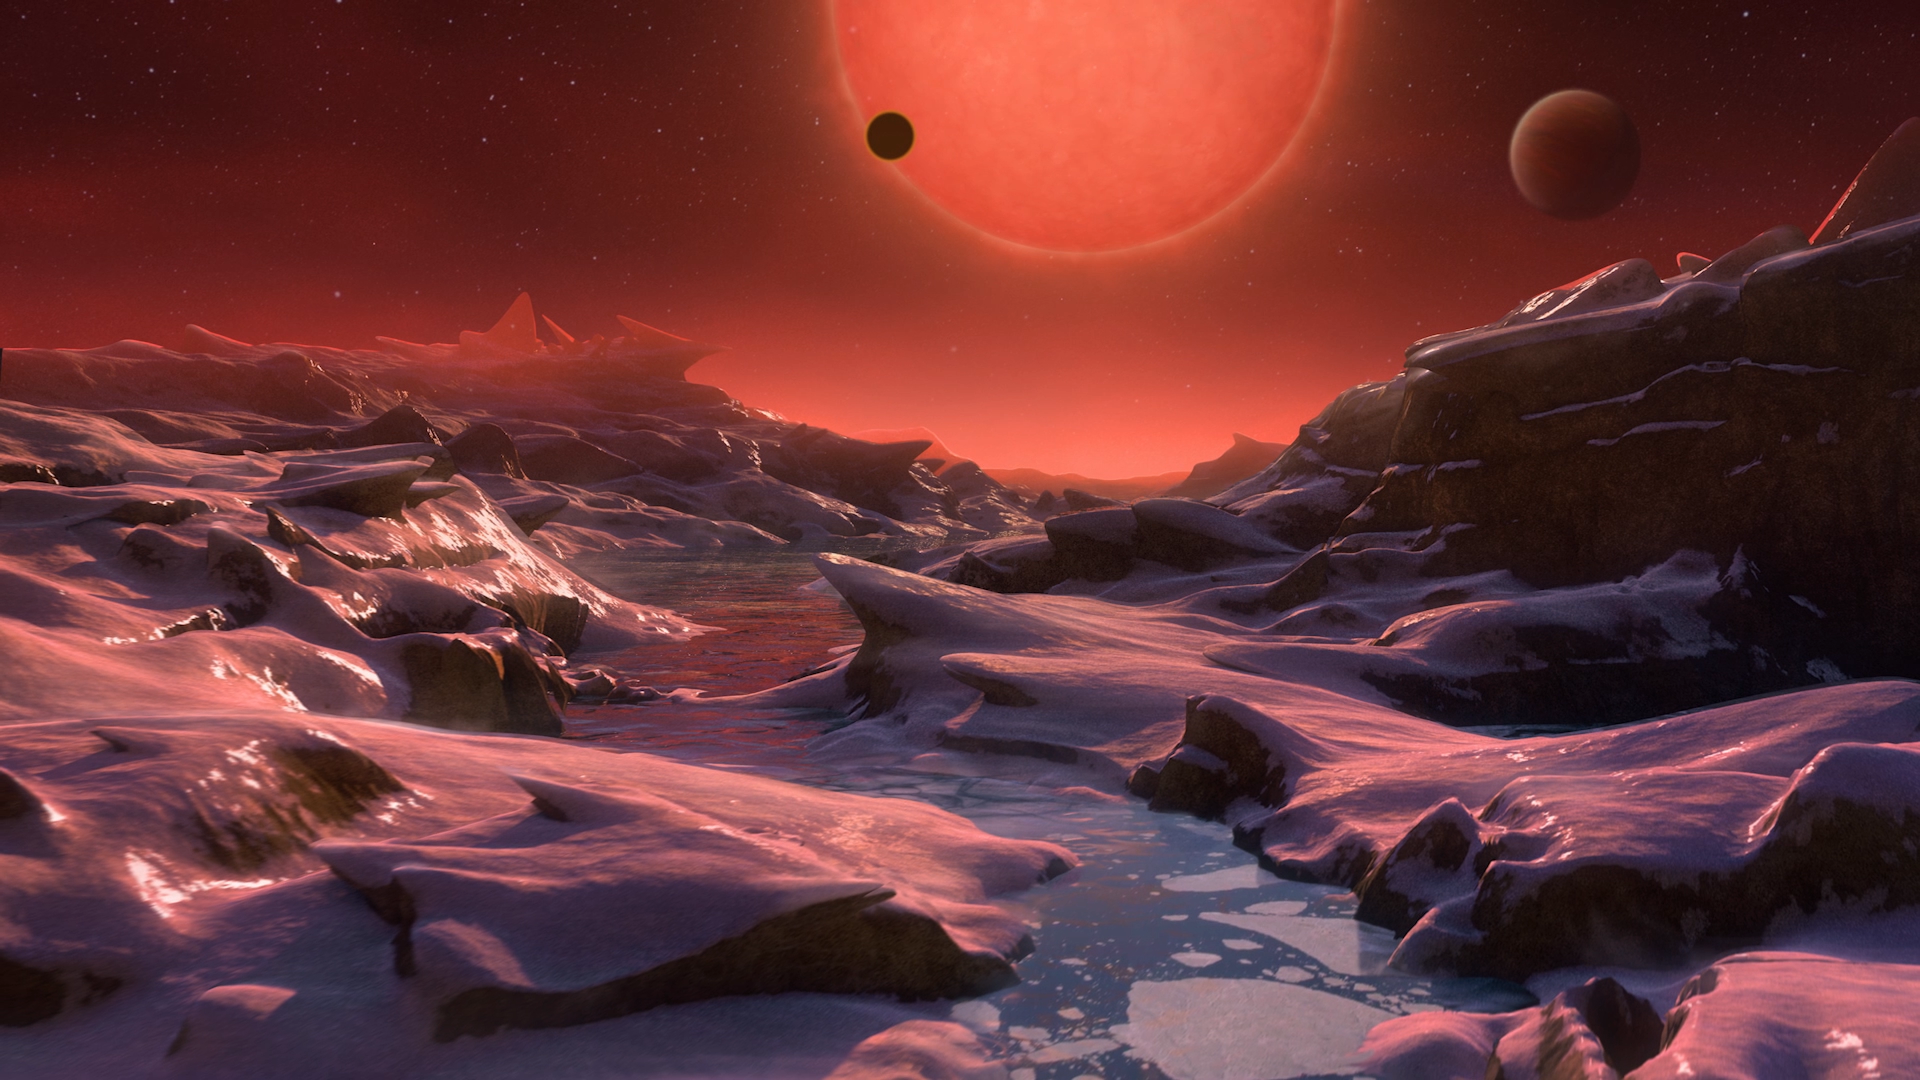

Screenshot of ESOcast 83

You can subscribe to the ESOcasts in iTunes, receive future episodes on YouTube or follow us on Vimeo. Many other ESOcast episodes are also available.

Find out how to view and contribute subtitles to the ESOcast in multiple languages, or translate this video on dotSUB.

Credit: ESO